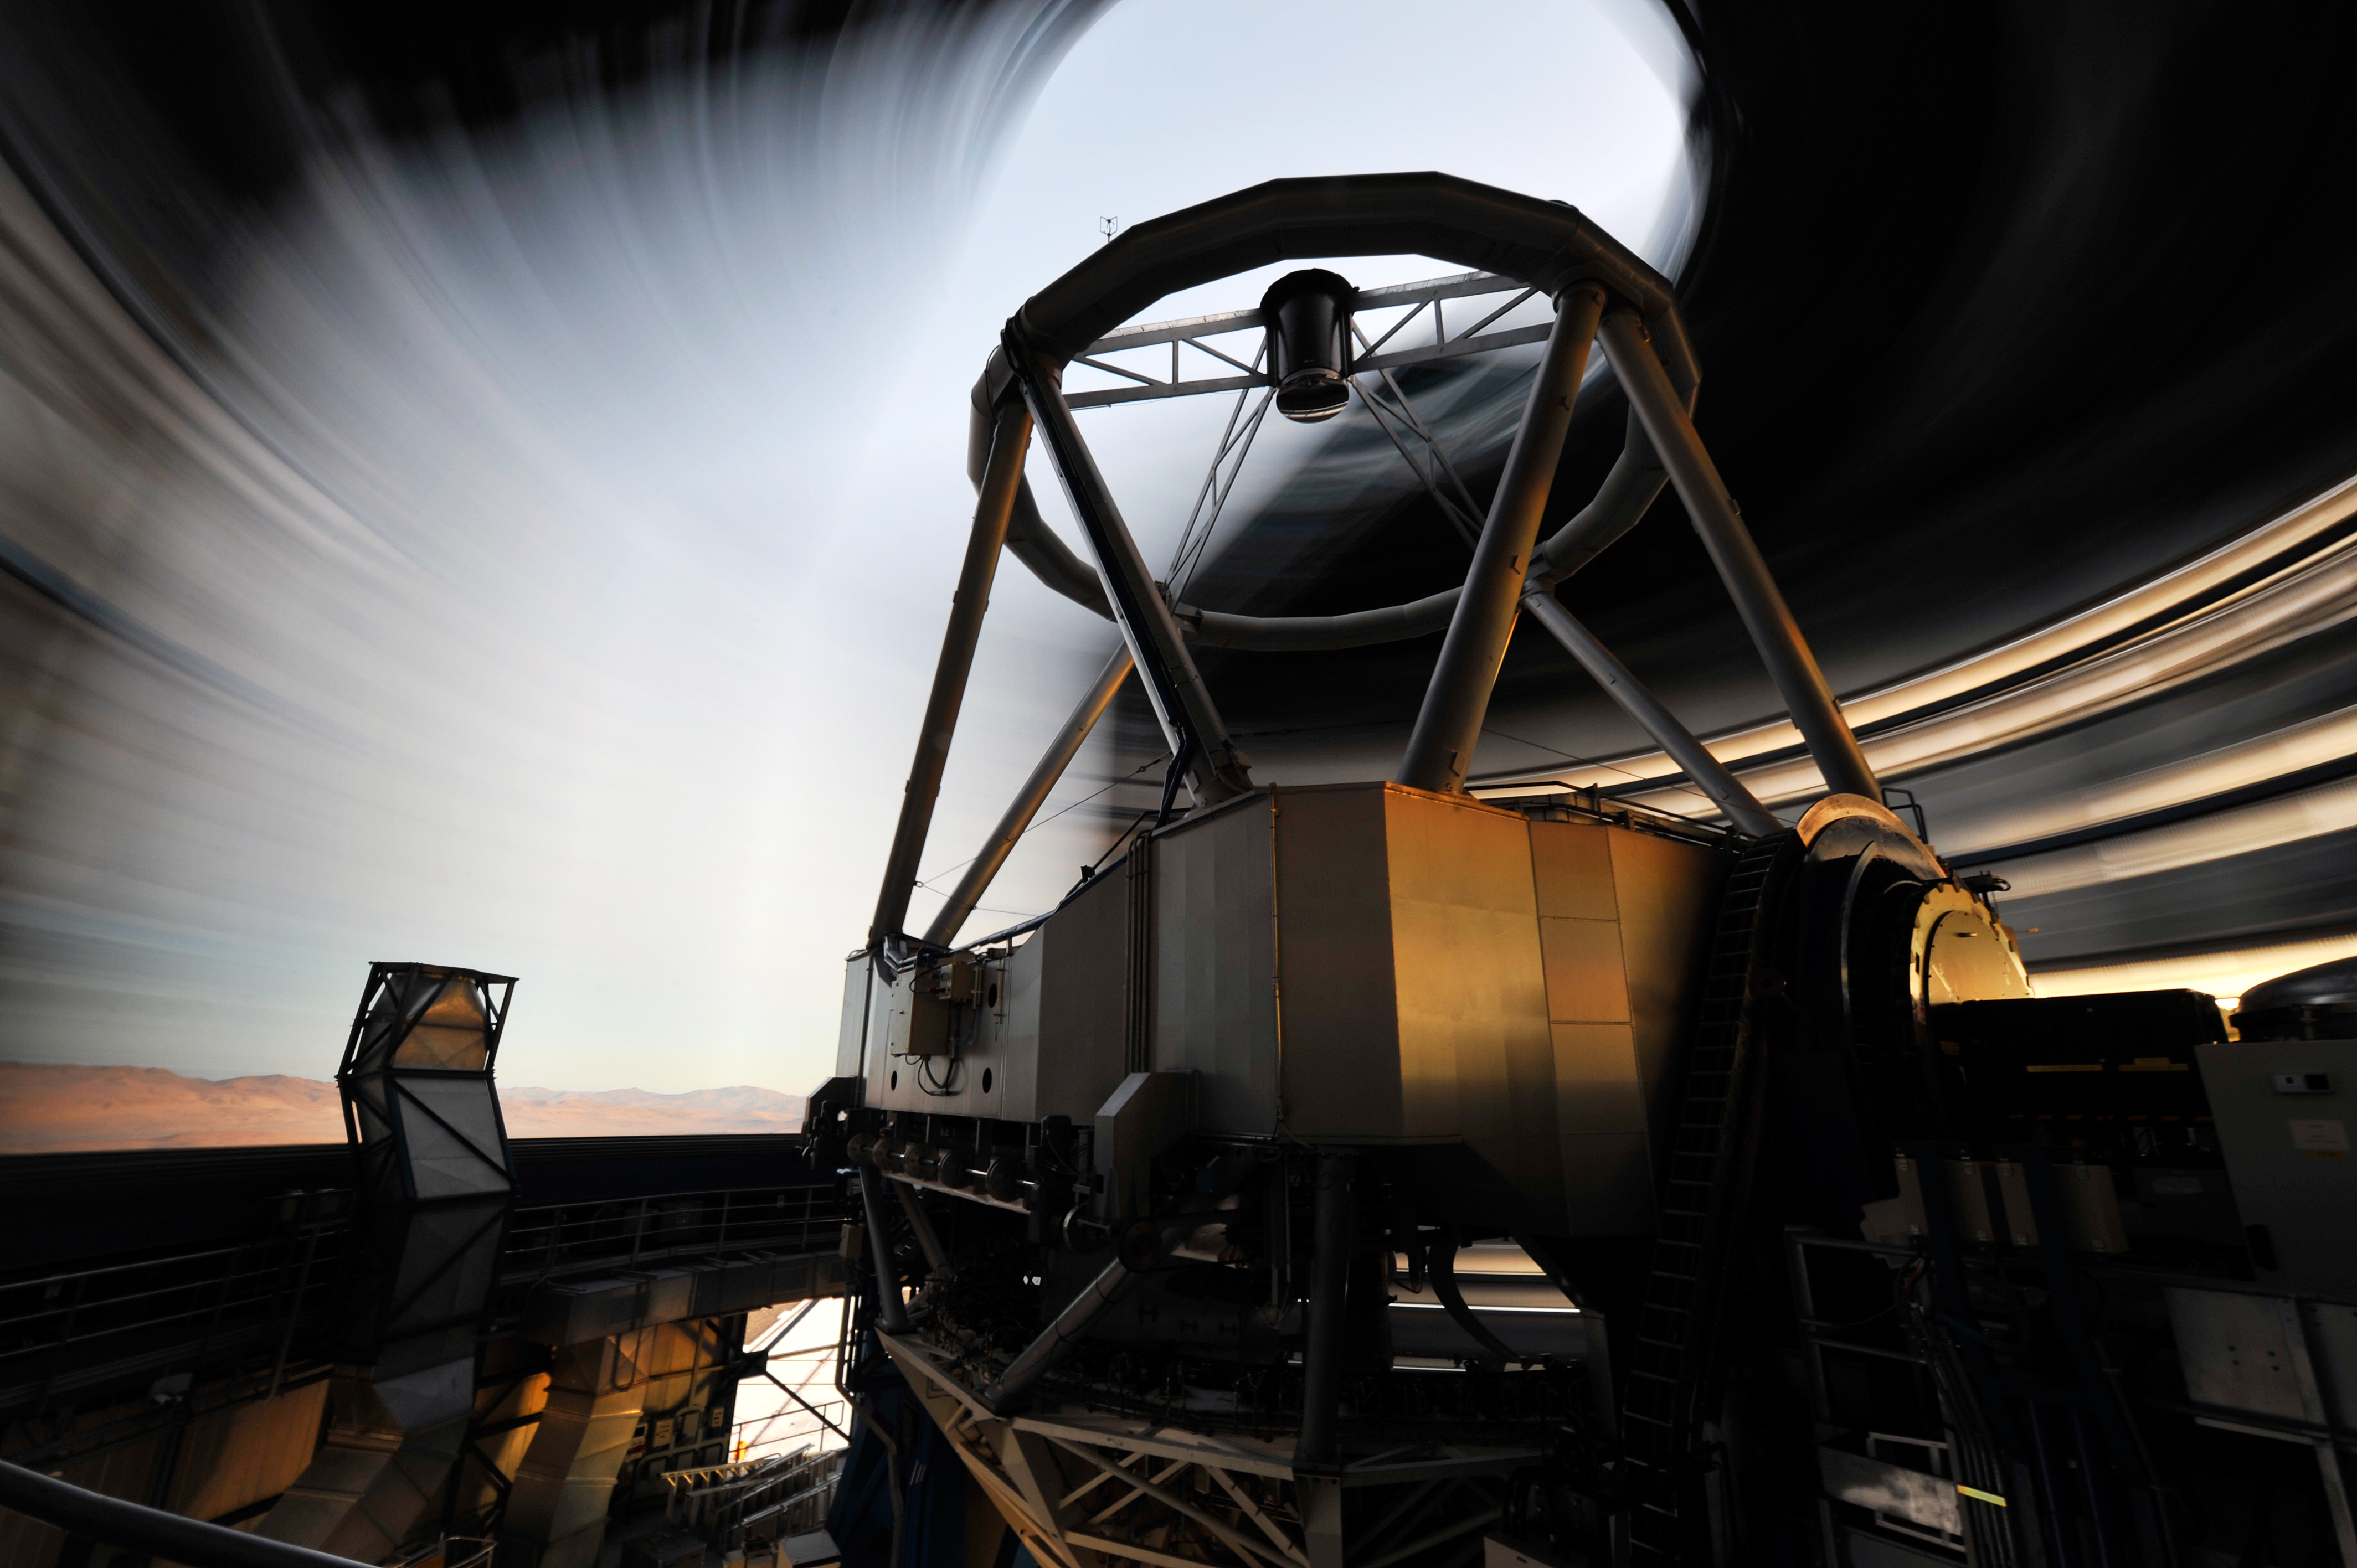

Spinning into action

The dynamism of ESO's Very Large Telescope in operation is wonderfully encapsulated in this unusual photograph, taken just after sunset at the moment Unit Telescope 1 starts work. An extended exposure time of 26 seconds has allowed ESO Photo Ambassador Gerhard Hüdepohl to record the movement of the dome, looking out through the opening from within, as the system swings into action. The rotating walls of the dome look like an ethereal swirl through which a slice of the Atacama Desert can be glimpsed, while the crisp dusk sky provides a splash of cool blue.

The telescope structure, seen stationary in the centre of the image, houses a mirror 8.2 metres in diameter, designed to collect light from the far reaches of our Universe. The dome itself is also an engineering marvel, moving with extreme precision and allowing for careful temperature control lest warm air currents disrupt observations.

Credit: ESO/G.Hüdepohl (atacamaphoto.com)